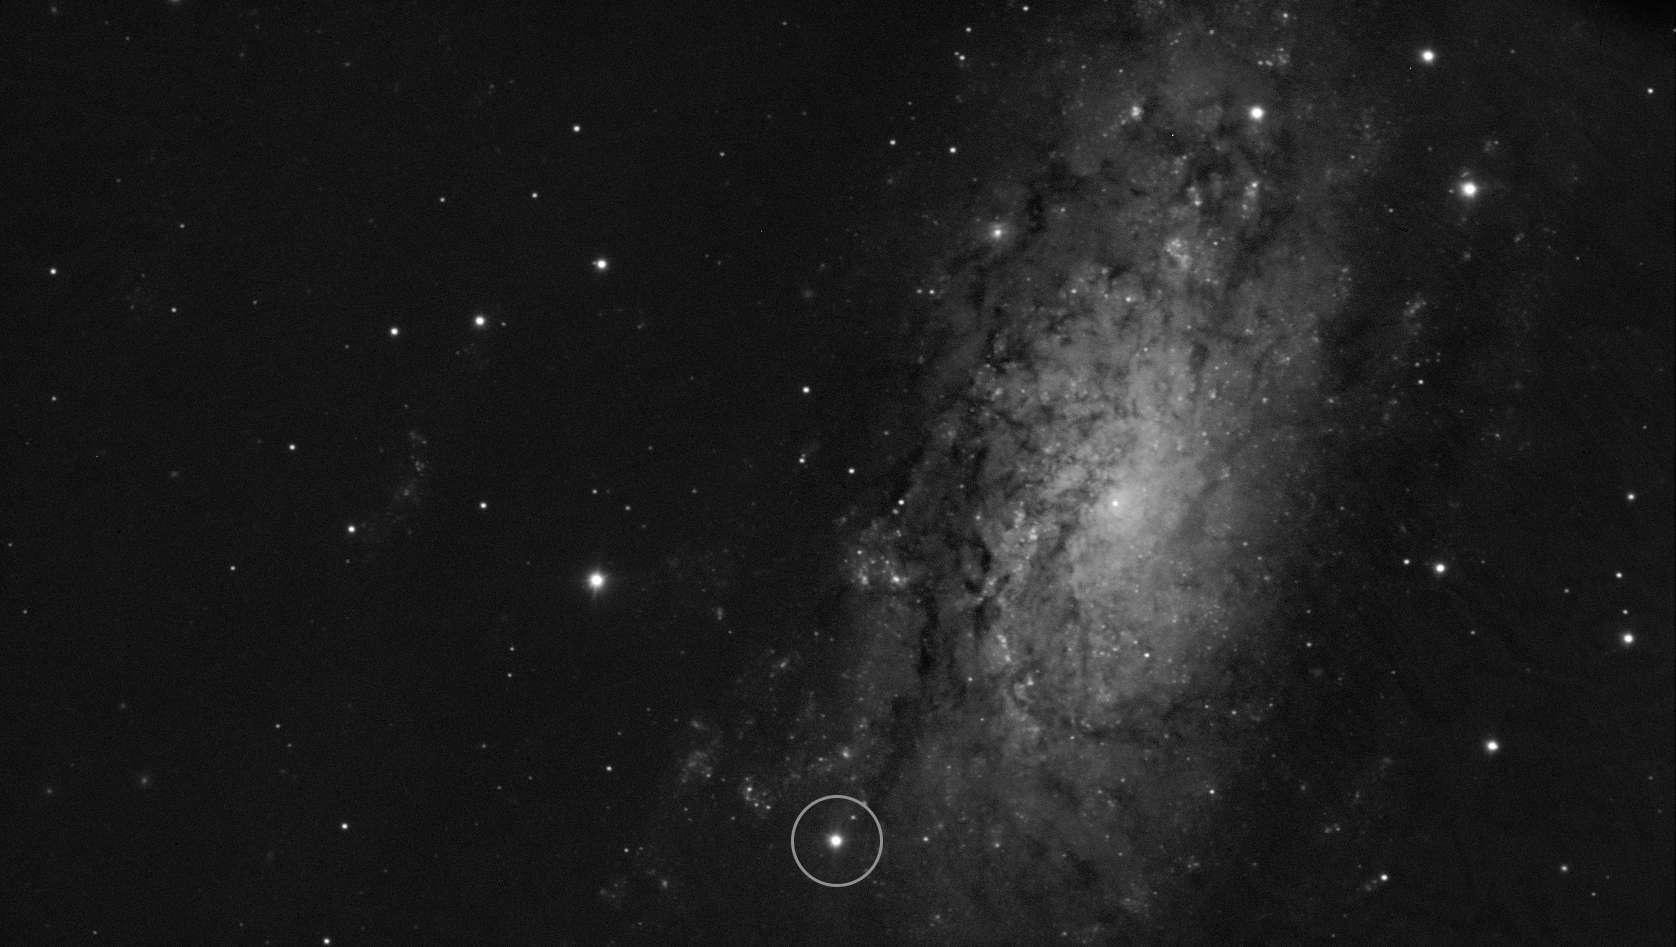

The supernova SN 2024ggi in the NGC 3621 galaxy

This image shows the location of the supernova SN 2024ggi in the NGC 3621 galaxy. It was taken on 11 April 2024, just 26 hours after the initial detection of the supernova. The image was obtained with the FORS2 instrument on ESO’s Very Large Telescope (VLT). Among other capabilities, FORS2 allows to obtain spectra in polarised light. This technique, called spectropolarimetry, provides crucial information about the shape of the explosion even though it appears as a single point as seen from Earth.

Credit: ESO/Y. Yang et al.